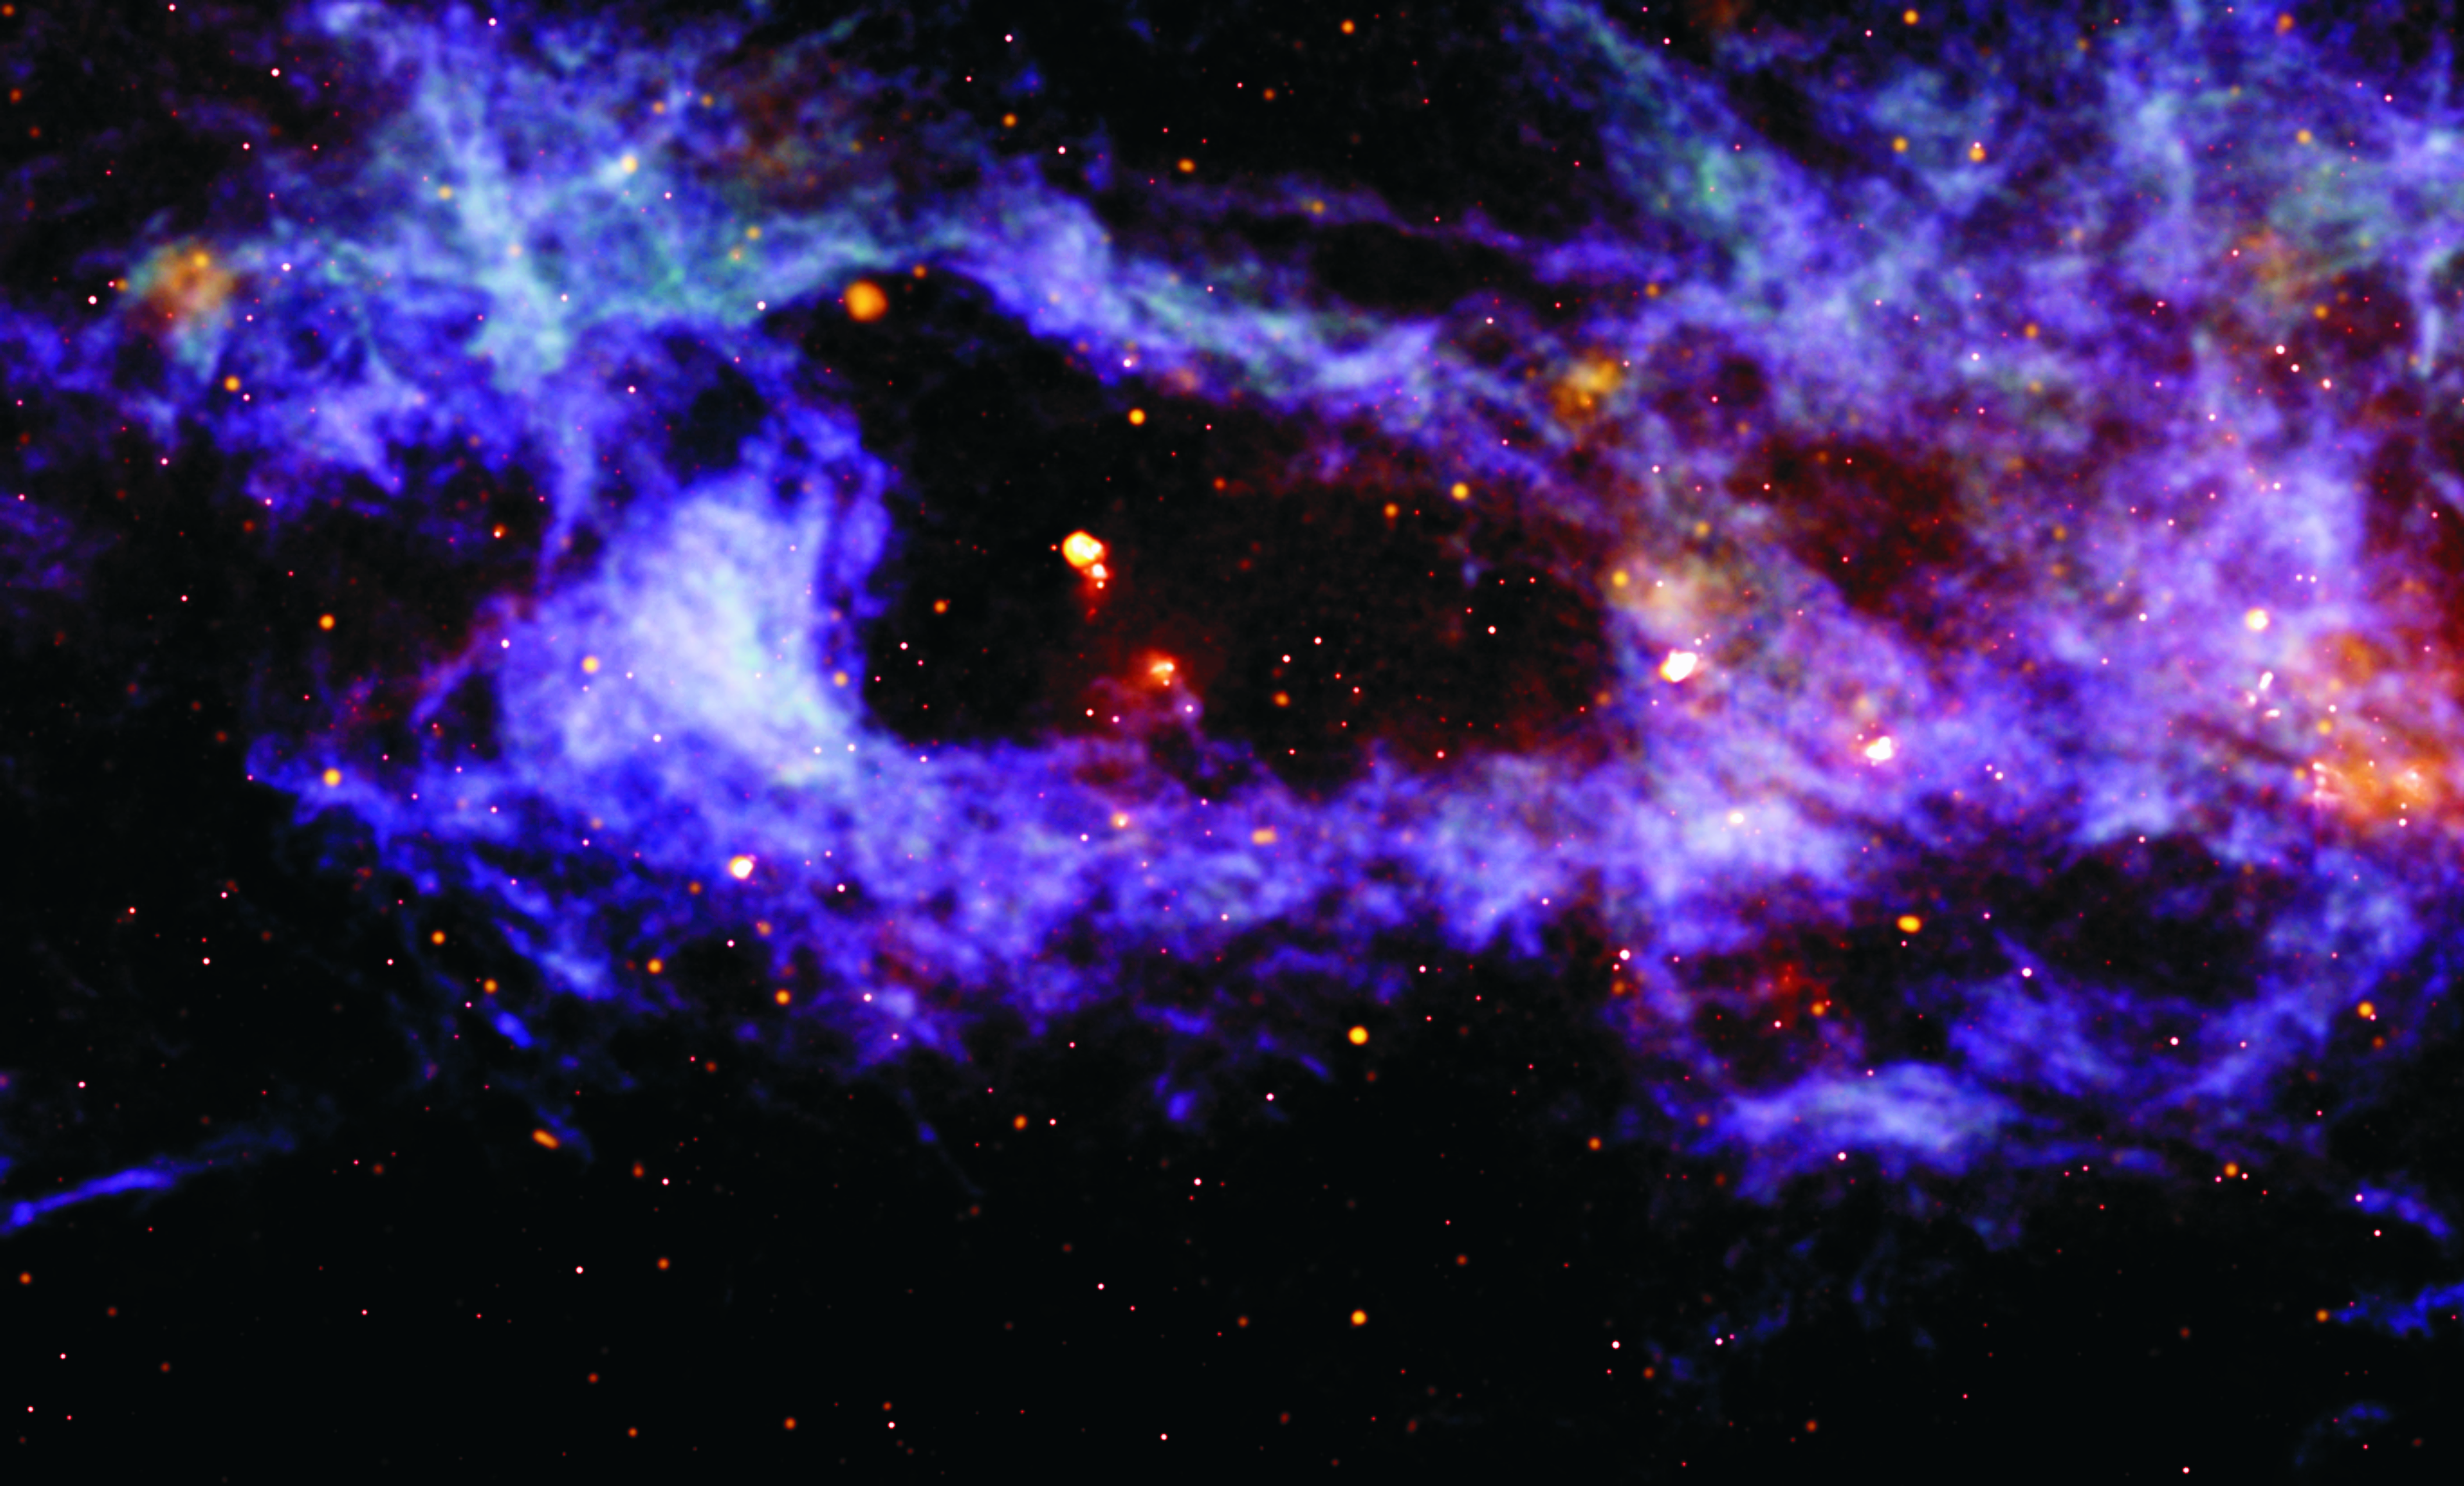

Stellar Outbursts Leave Behind a Galactic Shell

This enormous bubble was blown into the dusty, gas disk of our Milky Way Galaxy by winds and radiation from a few dozen hot, massive stars and the explosions of dying stars. Our Solar System exists in such a cavity. However, this galactic shell (GS 62.1+0.2-18) is 30,000 light years from Earth and measures 1,100 by 520 light years across. It appears so large on the sky that you could line 8 full moons across it. The bright yellow dots are clusters of young, massive stars in the foreground. The Very Large Array (VLA) and the Green Bank Telescope (GBT) traced, in detail, the cool gas in our Galaxy (colored purple, blue and green). The image also overlays radio emission of hot gas (colored orange) and heated dust, imaged in infrared by the Midcourse Space Experiment satellite (colored red).

Credit: (NRAO/AUI/NSF)